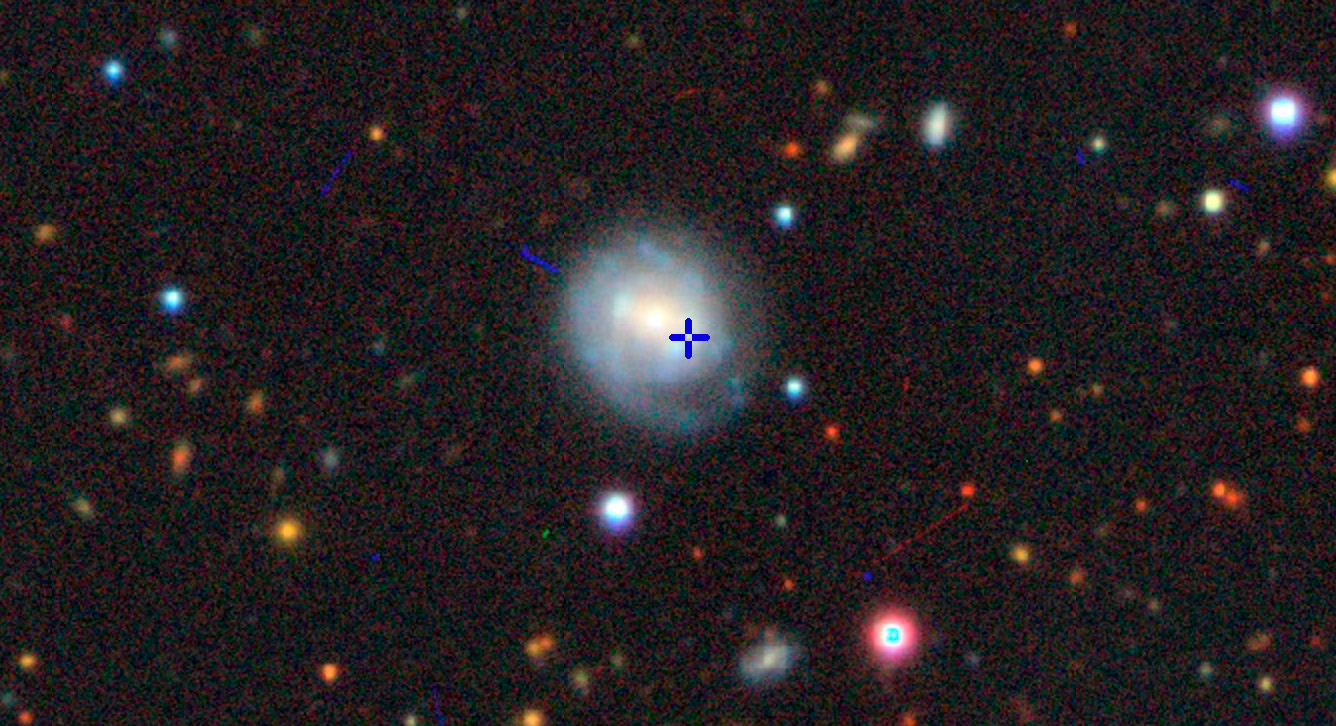

Image from the Dark Energy Camera Legacy Survey

(DECaLS) with cross hairs indicating the location of the AT2018cow event in the host galaxy, CGCG 127-68.

Credit: Color image from the Imagine Viewer, created by Dustin Lang, for the Legacy Surveys project (see legacysurvey.org/viewer).